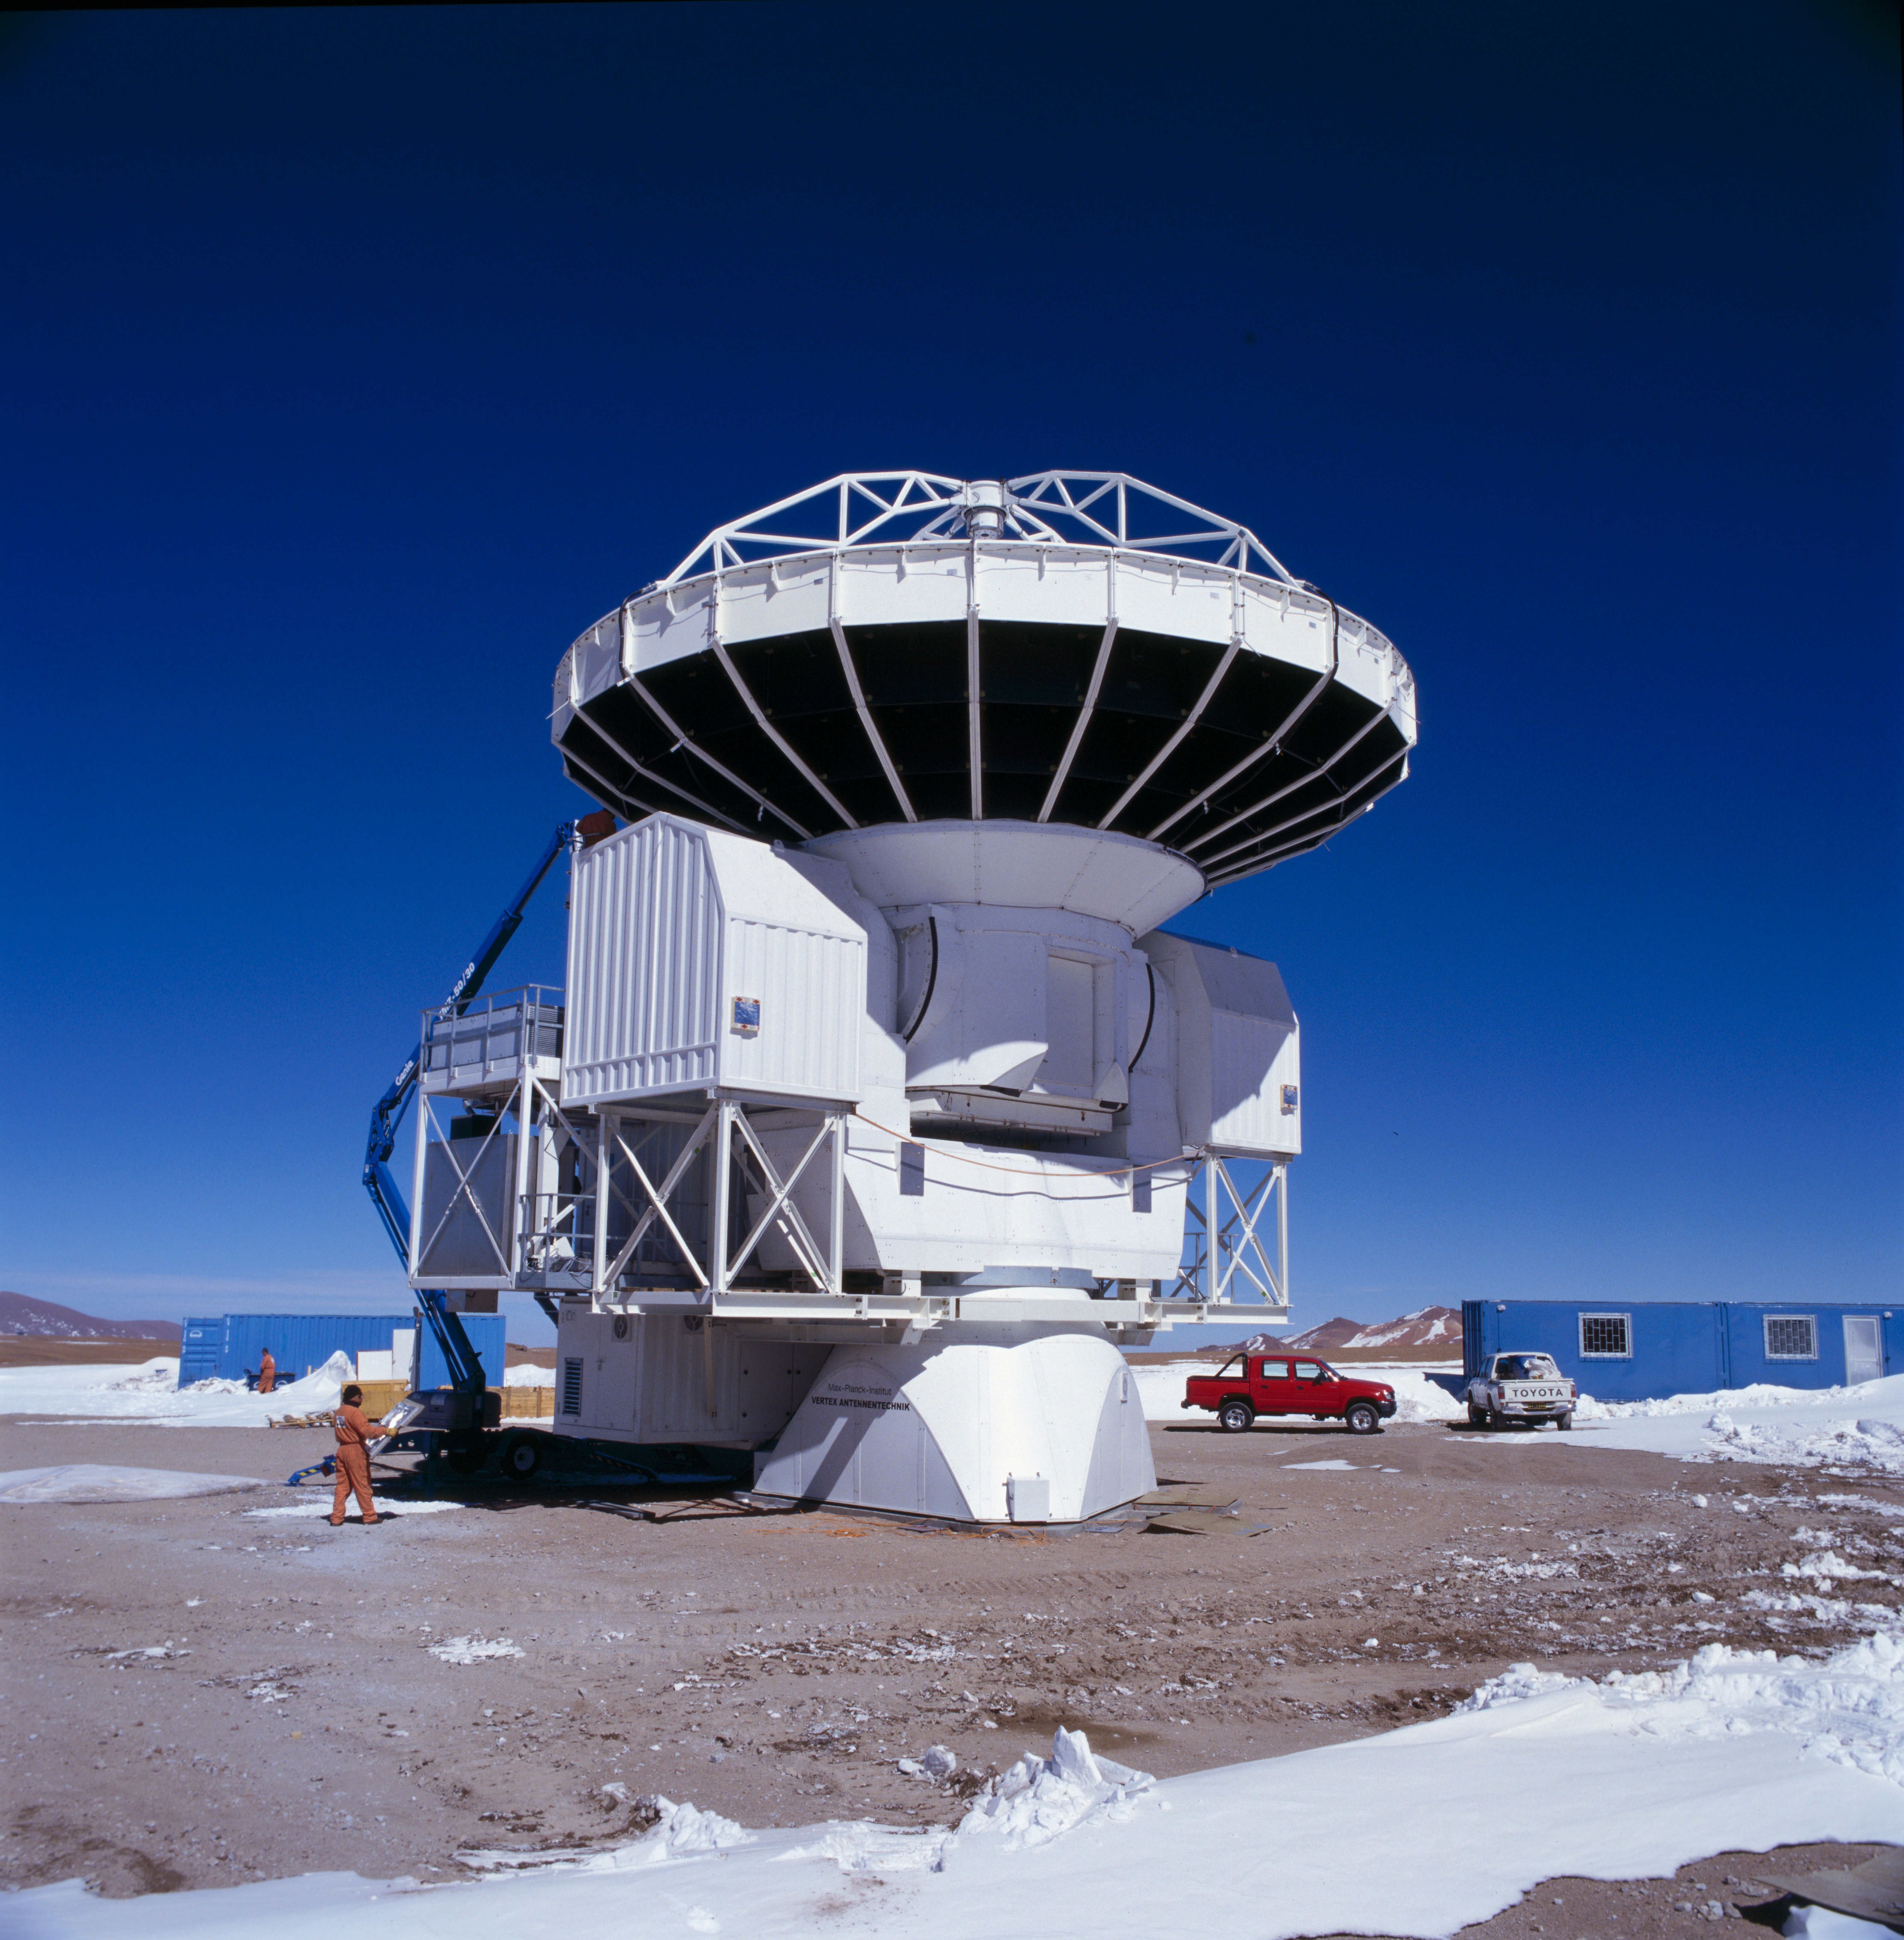

APEX antenna

A view of the Atacama Pathfinder Experiment (APEX).

Credit: ESO